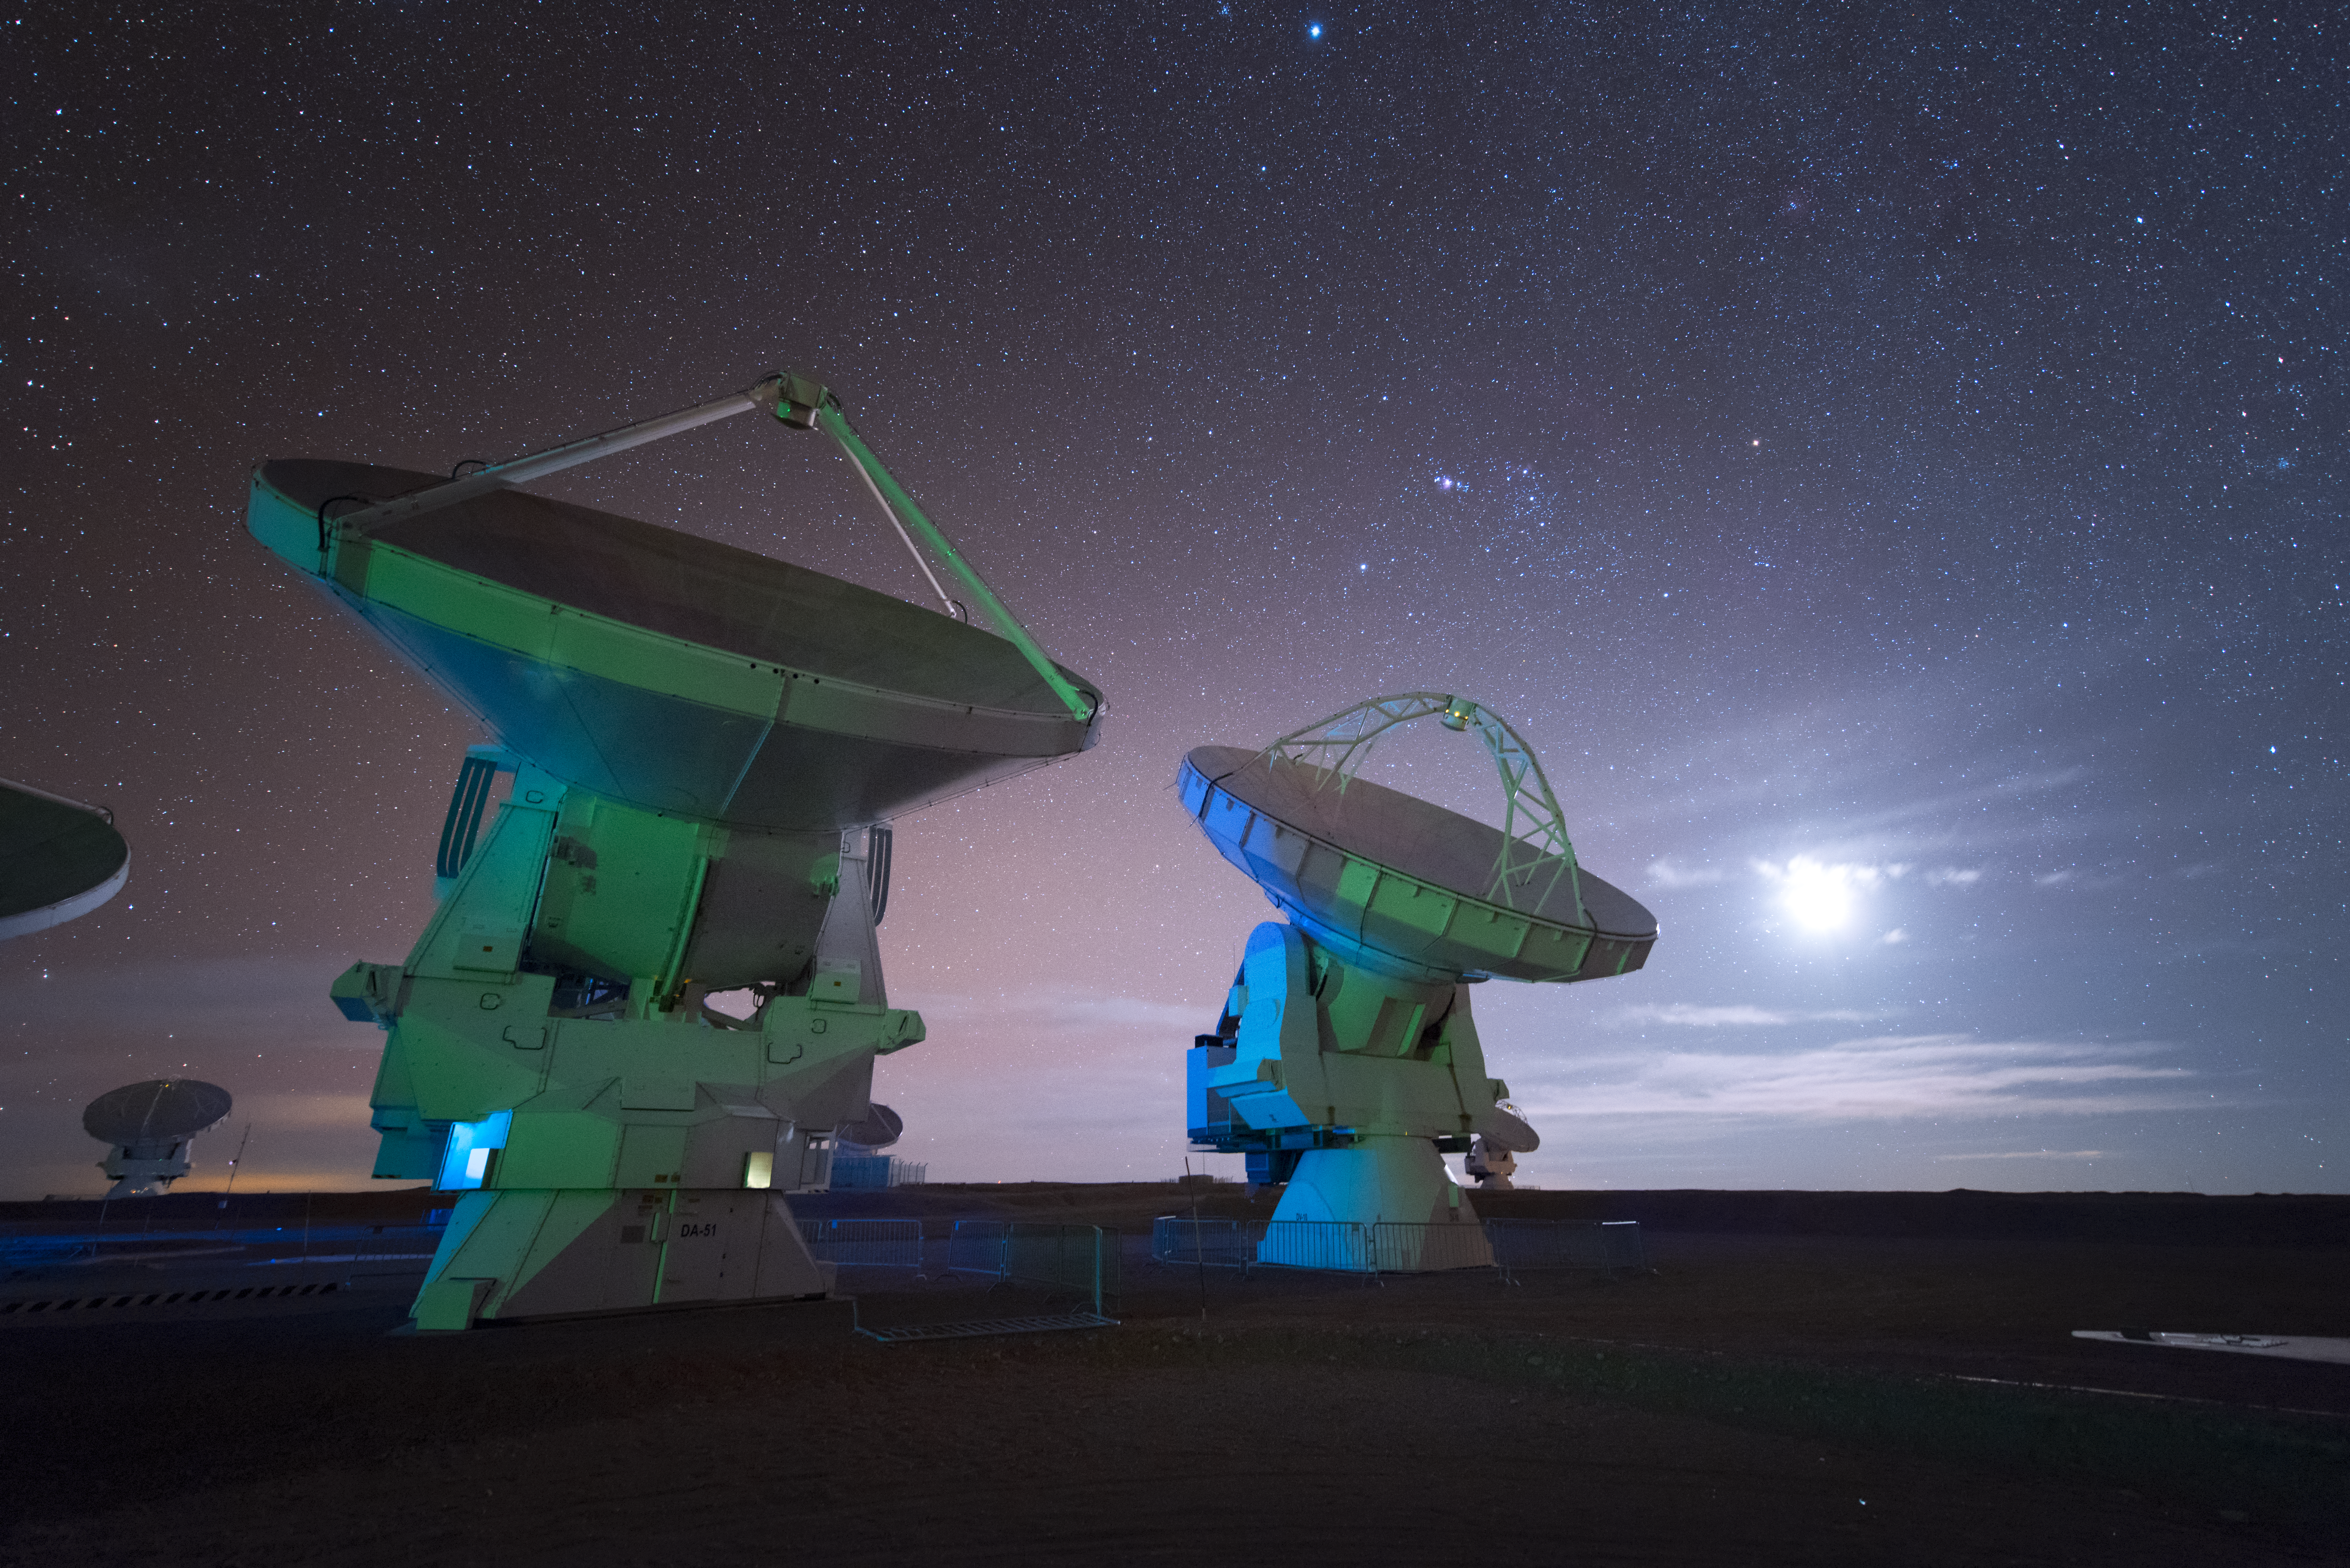

Brilliant white ALMA

In total, 66 separate antennas combine to form ALMA, the Atacama Large Millimetre/submillimetre Array — a few are imaged here, lit in a natural, brilliant white light. Located around 5000 metres up in the Chilean mountains, ALMA is the largest ground-based astronomical project in existence. The antennas are provided by North America, Europe and East Asia.

The telescope scours the Universe in the radio range, studying the stunning, varied phenomena it has to offer.

Credit: ESO/Y. Beletsky